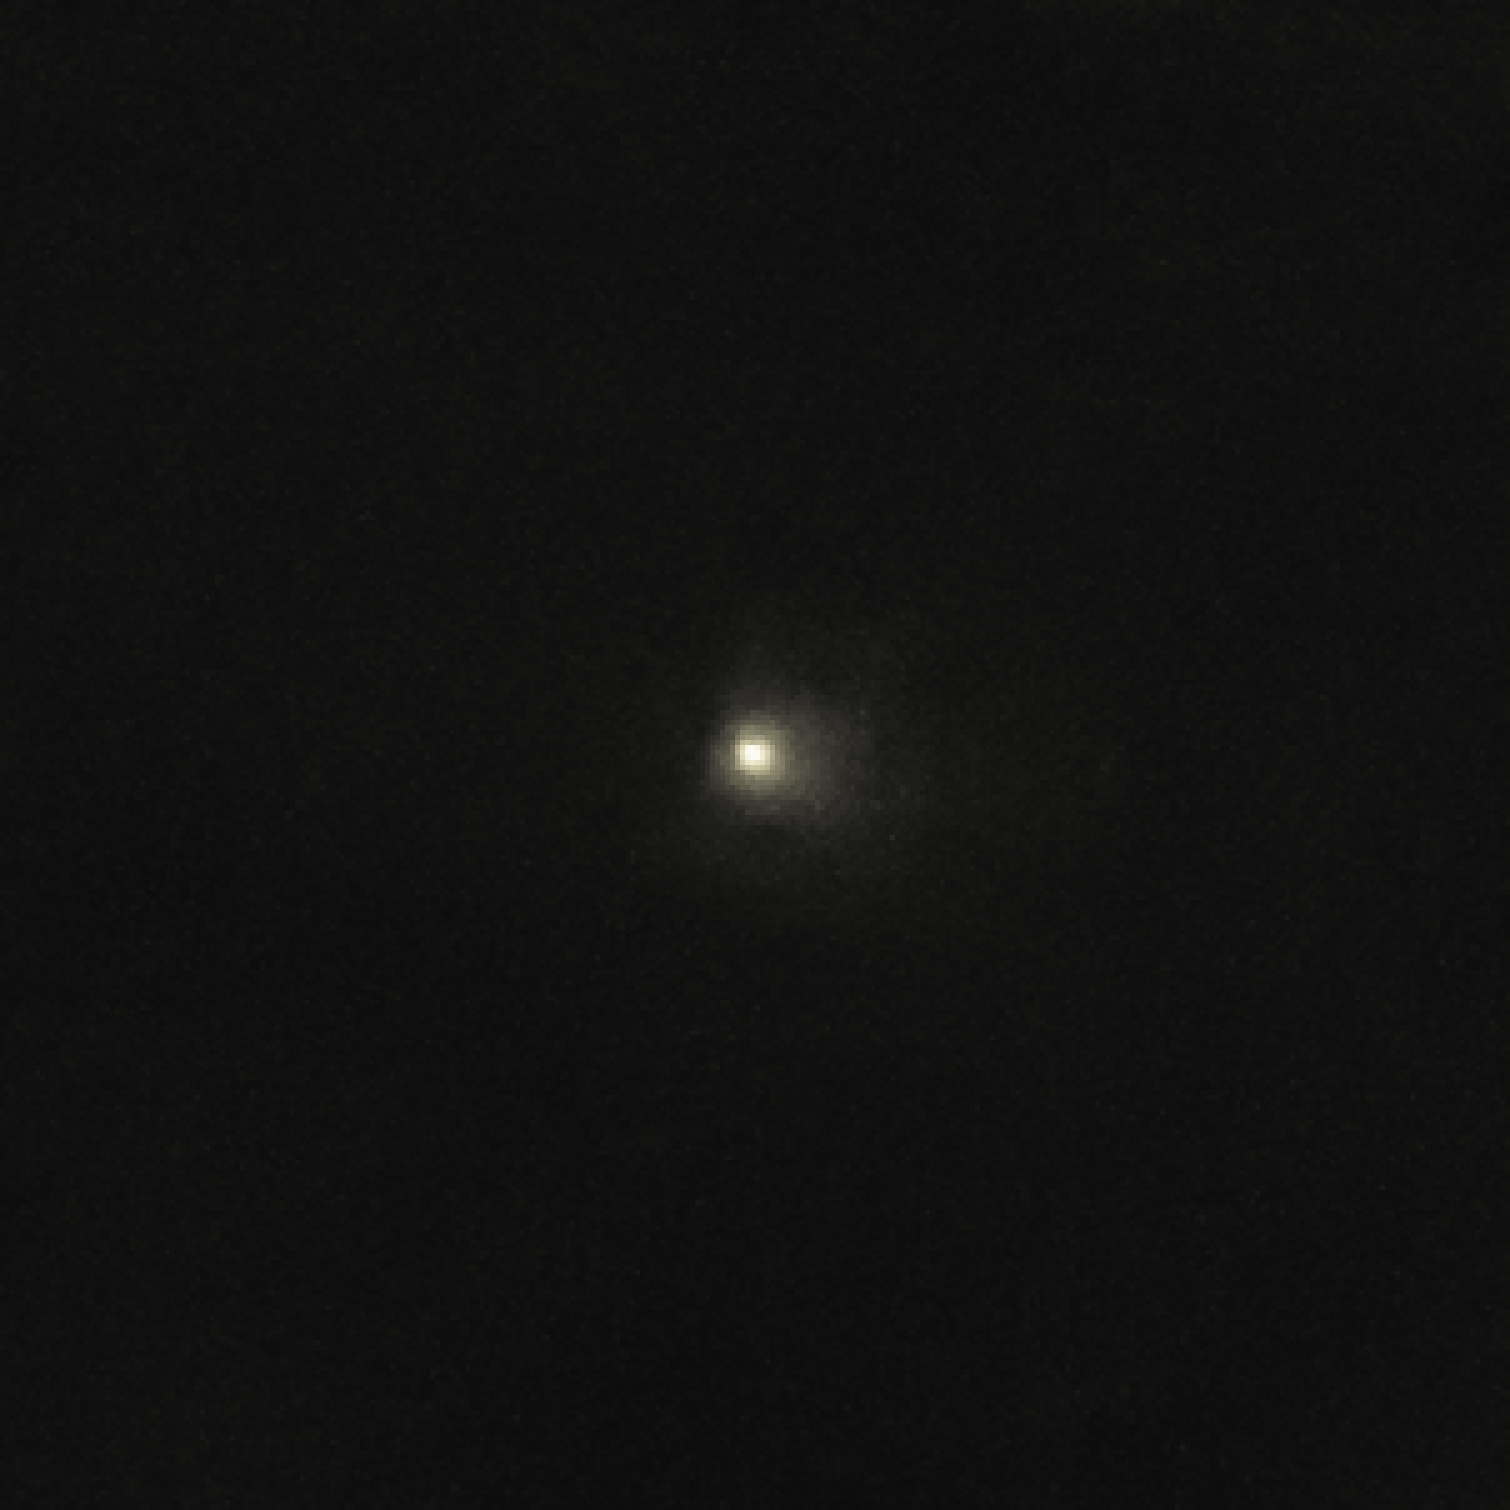

The unique rocky comet C/2014 S3 (PANSTARRS)

Observations with ESO’s Very Large Telescope, and the Canada France Hawai`i Telescope, show that C/2014 S3 (PANSTARRS) is the first object to be discovered that is on a long-period cometary orbit, but that has the characteristics of a pristine inner Solar System asteroid. It may provide important clues about how the Solar System formed.

This image of the comet was acquired using the Canada France Hawai`i Telescope.

Credit: K. Meech (IfA/UH)/CFHT/ESO